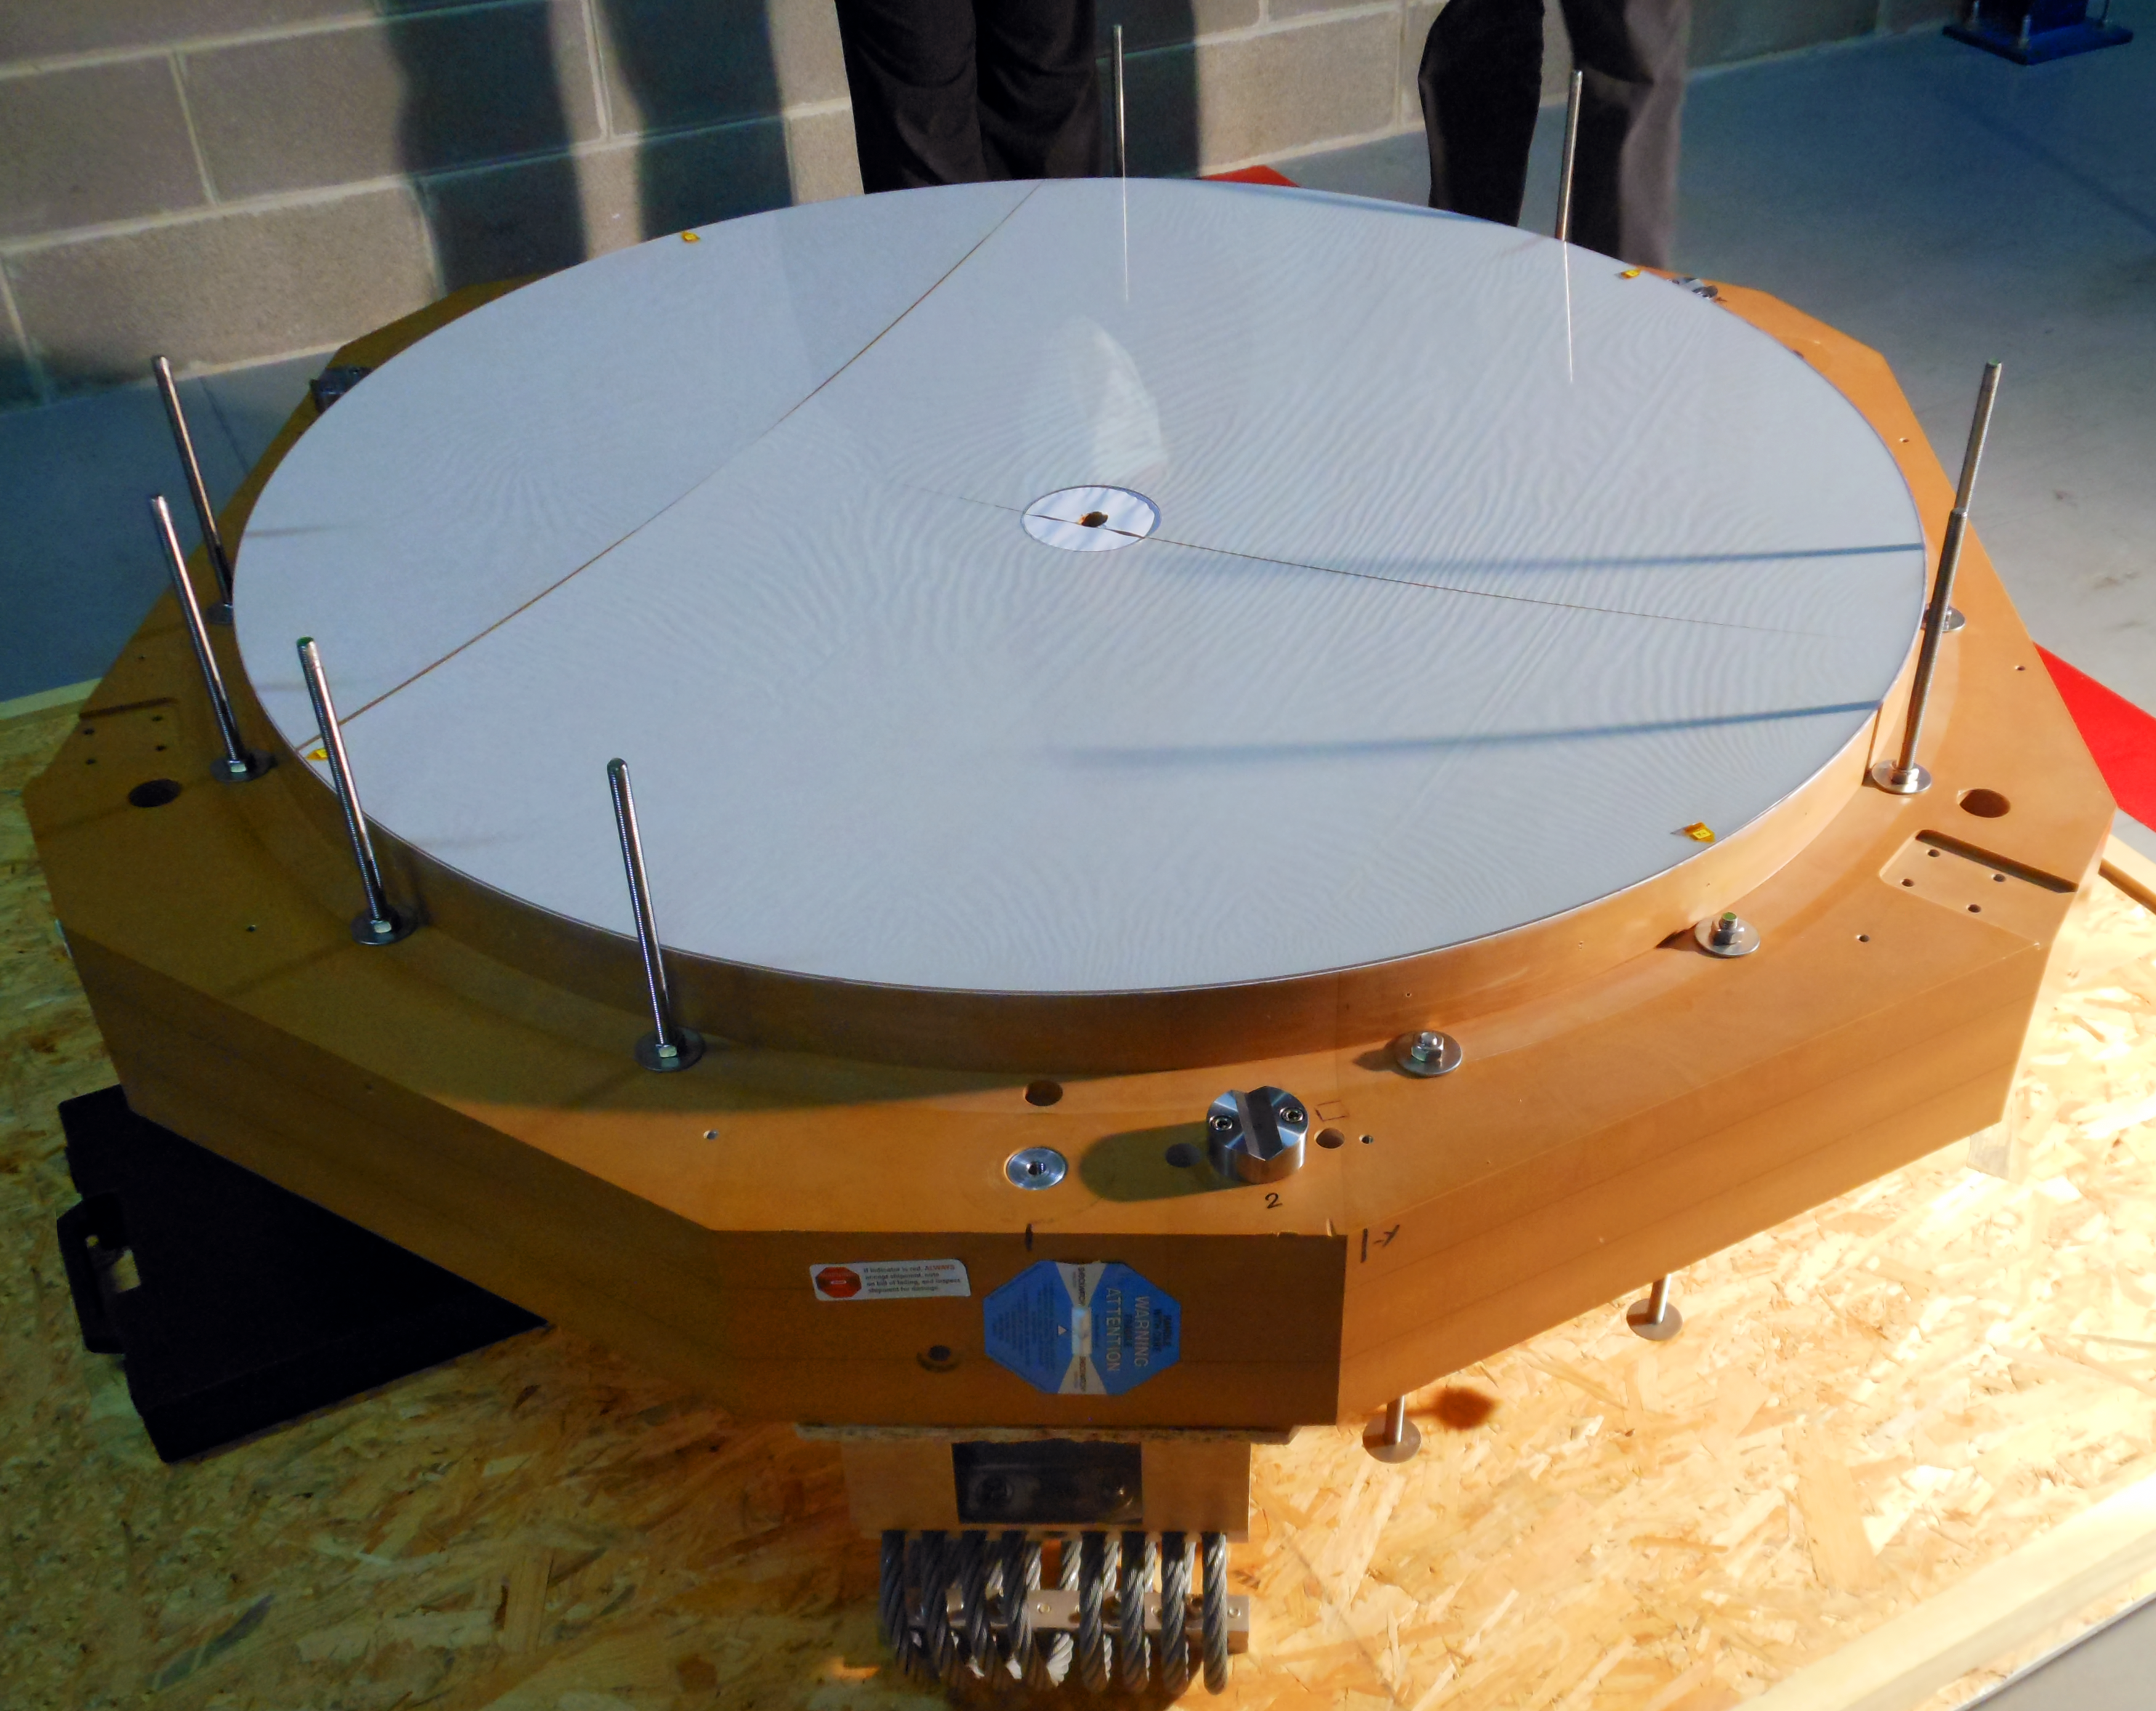

Second adaptive thin shell mirror delivered to ESO

A second shell mirror of remarkable quality has been delivered to ESO by Safran–Reosc. This is an improved version of an earlier shell mirror delivered in late 2011. Both mirrors are a mere 2 millimetres thin but 1.12 metres in diameter, and will be crucial for the upgrade of Unit Telescope 4 of ESO’s Very Large Telescope (VLT) to a fully adaptive system. A thin shell mirror is deformed several thousand times per second to compensate for turbulence in the Earth’s atmosphere. The result is a much sharper image, allowing astronomers to study the Universe in greater detail than possible before.

Credit: ESO